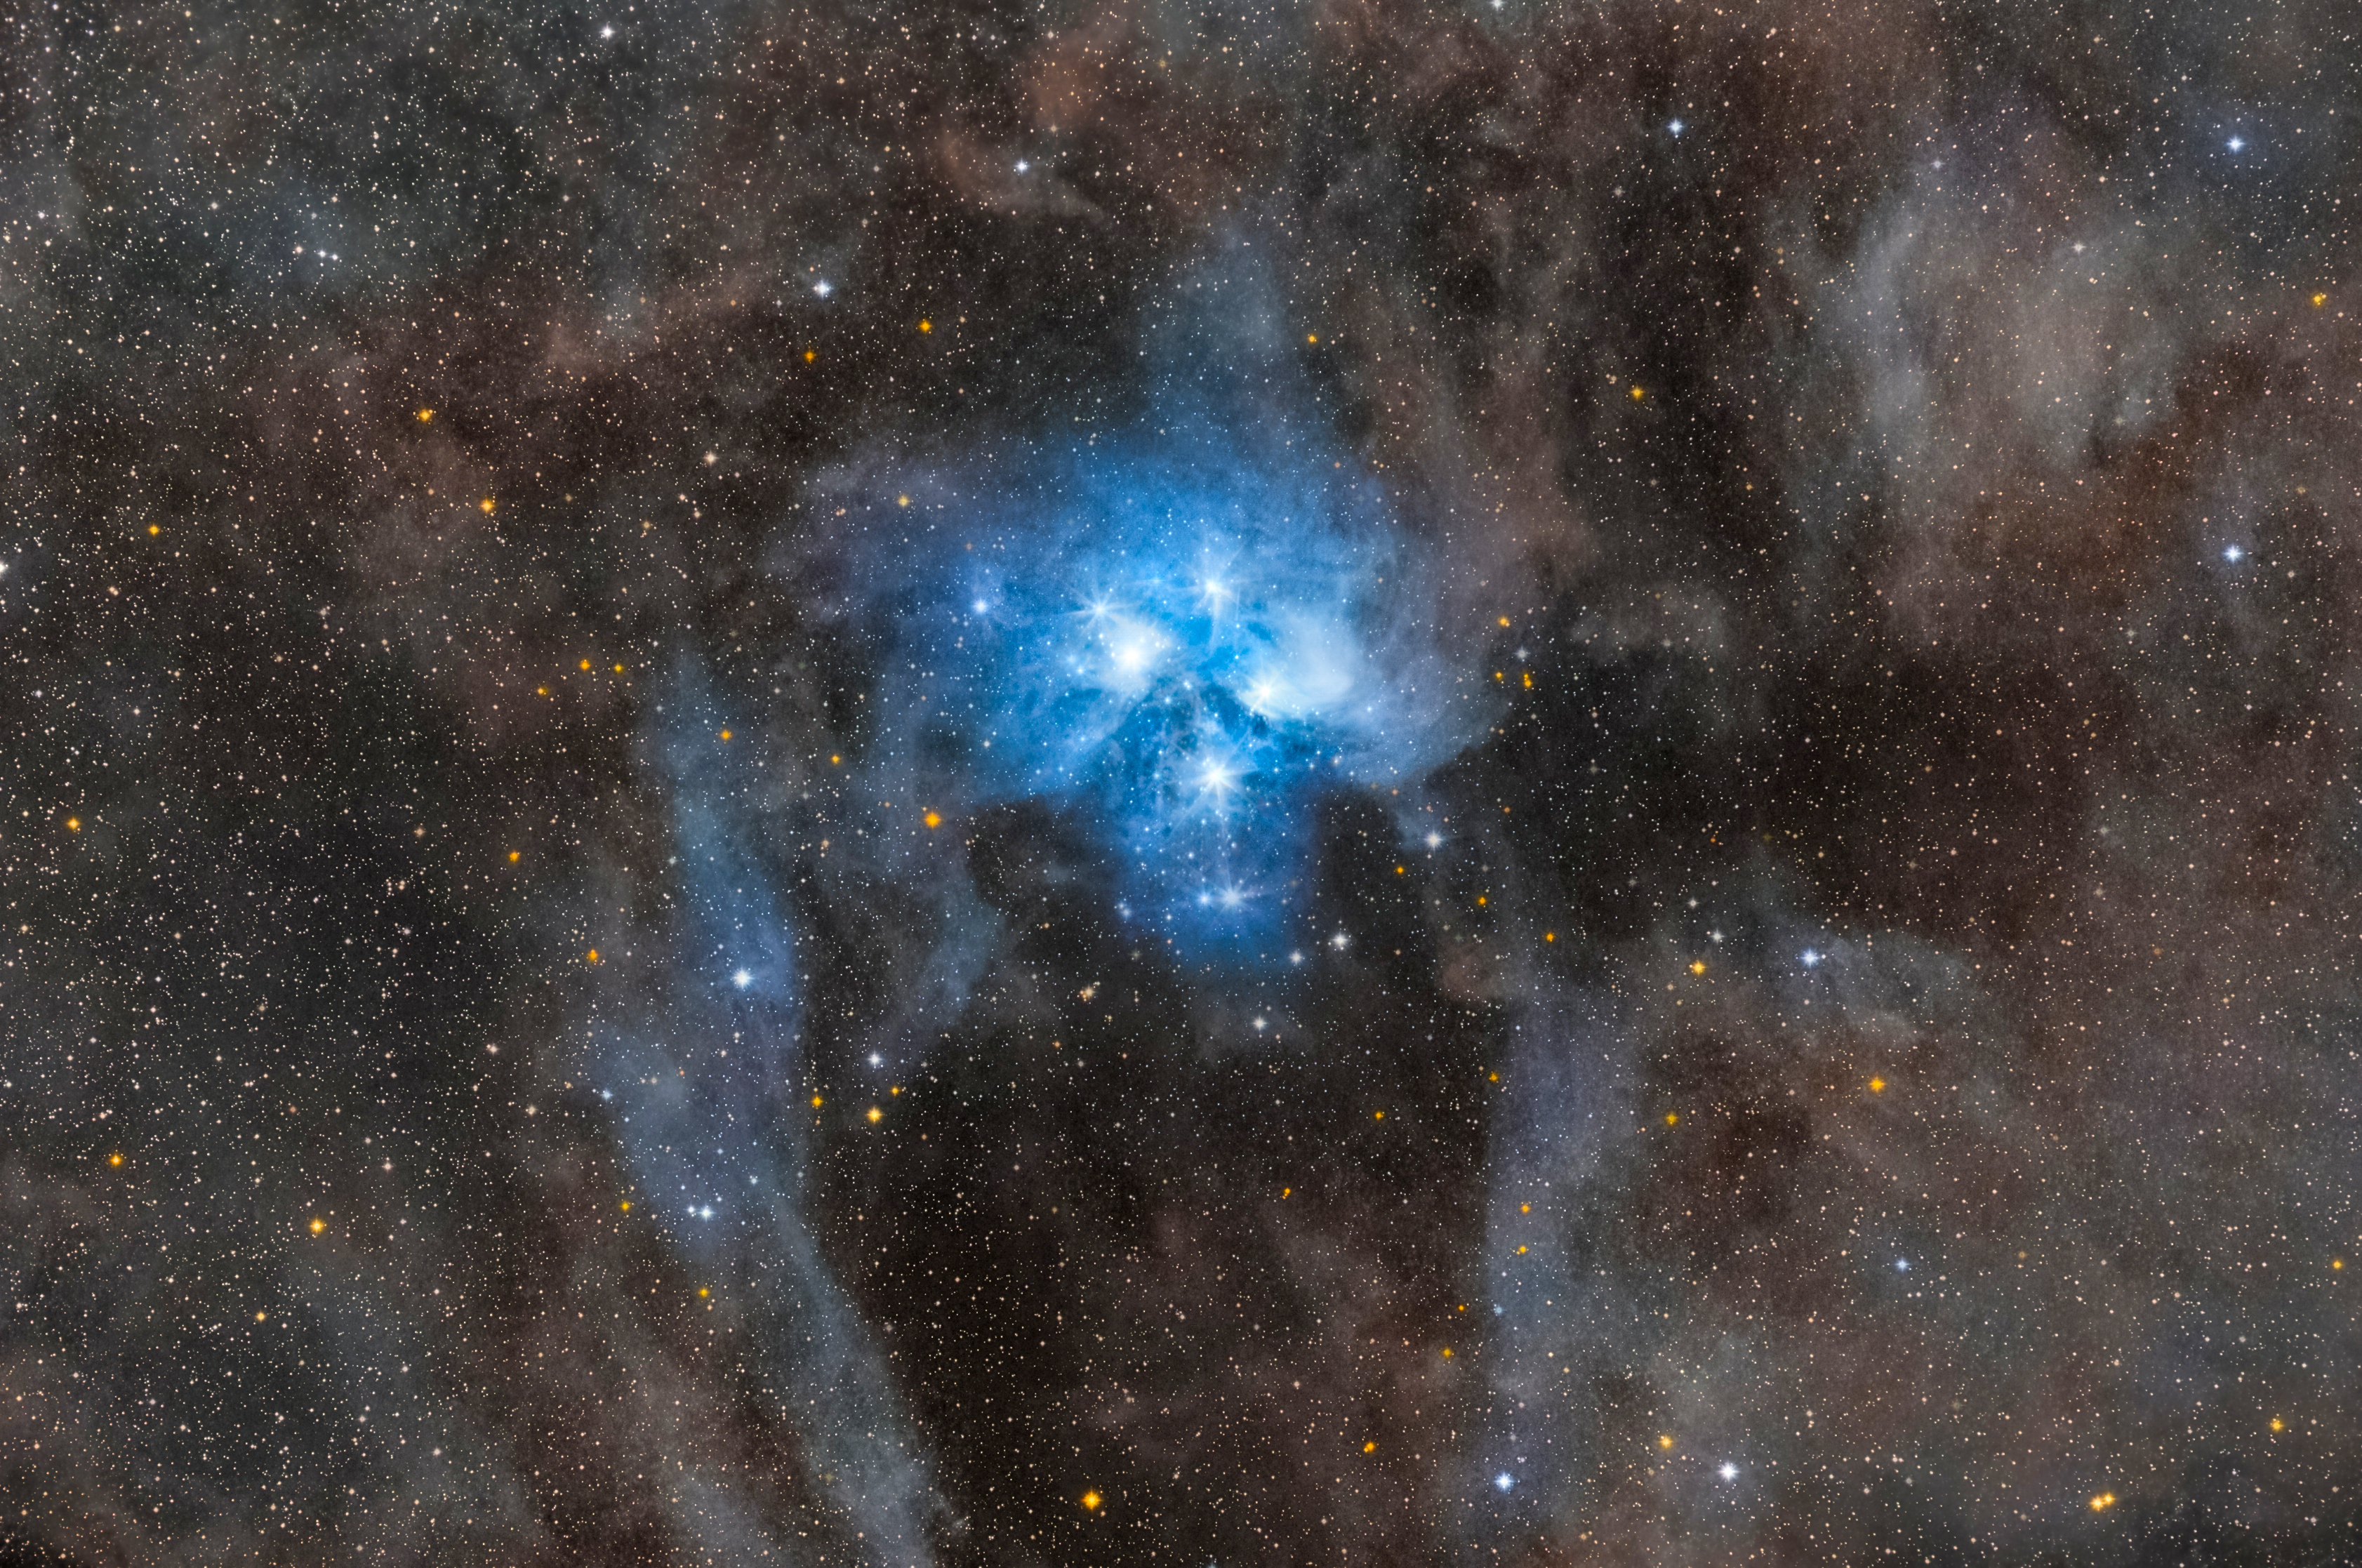

The Pleiades M45 with Majestic Dust

Image title: The Pleiades M45 with Majestic Dust
Author: Mohamed Usama
Country: Egypt

Taken in Dar Eid in Saint Catherine/Sinai, Egypt, in October 2021, this image shows the Pleiades, an open cluster also known as The Seven Sisters.

The Pleiades are located in the north-western part of the constellation Taurus, the Bull. This constellation originates from ancient Babylonian or even Sumerian belief, where it was designated the Bull of Heaven, a mighty creature owned by the sky god. In Late Babylonian times, the Pleiades were called The Bristle at the hunchback of The Bull. In China, the asterism is also called The Hair, but this does not necessarily imply any relationship between the East Asian and West Asian names of this asterism, although exchange is hypothesised with the establishment of the Silk Road.

In ancient Babylonian texts the term The Hair does not appear. Instead, the Pleiades are only called The Star Cluster in Sumerian, and the Sumerian term was used in later languages as a loanword. The Sumerian and early Babylonian religion associated all constellations with specific deities, including gods, demons, messengers of gods. The Star Cluster was associated with a deity of the Netherworld that was called The Seven and was considered an ensemble of seven speaking weapons or strongly armed gods. The later Greek name of the Seven Sisters might possibly have sprung from an intercultural misunderstanding of this older religious association, since, in fact, seven stars are not seen in this cluster.

The star cluster of the Pleiades is really prominent in the sky, and thus was used for several cultural purposes, such as determining the calendar and the spring equinox. However, its significance is frequently overstated in cultural astronomy. As the tradition of representing it with seven dots originates from an ancient Sumerian belief, we should be careful about interpreting any group of seven dots on cave walls and archaeological sites across Europe, Asia and America from the Stone Age onwards as a representation of the Pleiades.

Modern astrophysics has found that the star cluster of the Pleiades is extraordinarily young, so there was certainly not an additional star in ancient times. Furthermore, we know that the bright stars are only the core region of an open star cluster that consists of hundreds of stars scattered over an area of the sky which exceeds the bright core by one or two of its diameters in any direction. The photograph does not even show the whole cluster. The group is thought to be about 400 light-years away from Earth, which is relatively close in astronomical terms.

Also see image in Zenodo: https://doi.org/10.5281/zenodo.7425589

Credit: Mohamed Usama/IAU OAE